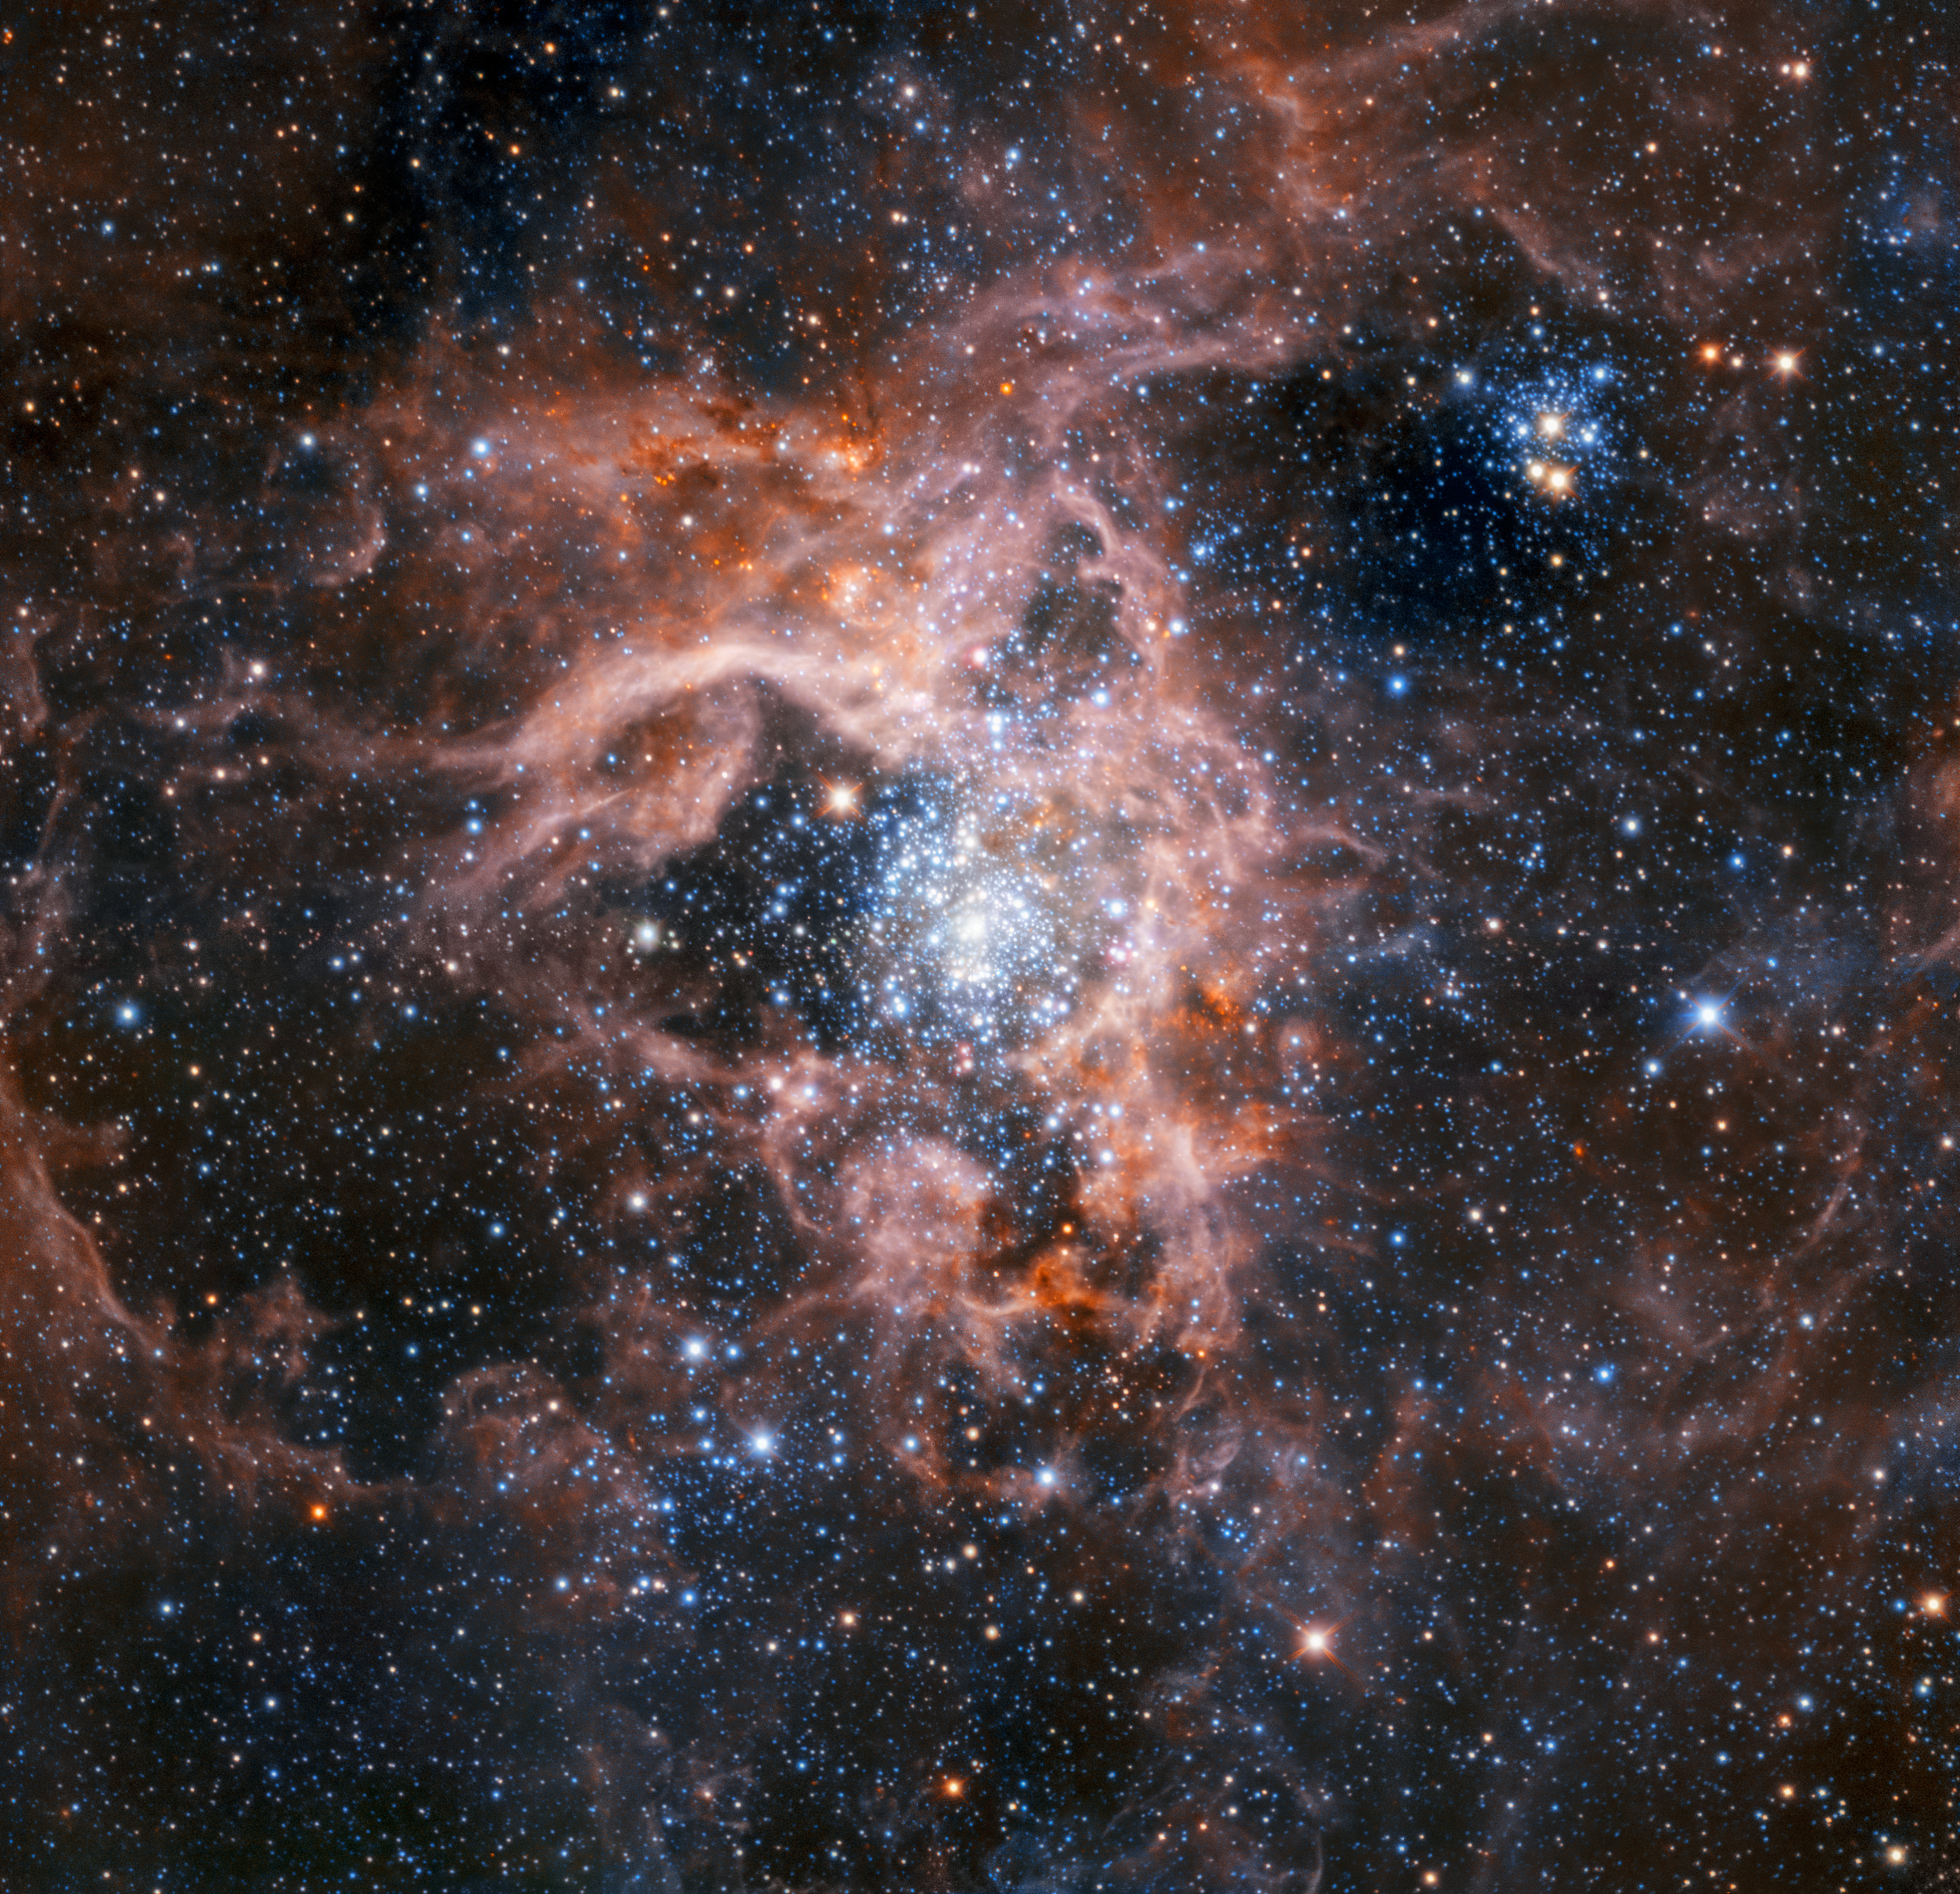

The Tarantula Nebula region imaged with HAWK-I with the Adaptive Optics Facility

This image of the dramatic star formation region 30 Doradus, also known as the Tarantula Nebula, was created from a mosaic of images taken using the HAWK-I instrument working with the Adaptive optics Facility of ESO’s Very Large Telescope in Chile. The stars are significantly sharper than the same image without adaptive optics being used, and fainter stars can be seen.

Credit: ESO